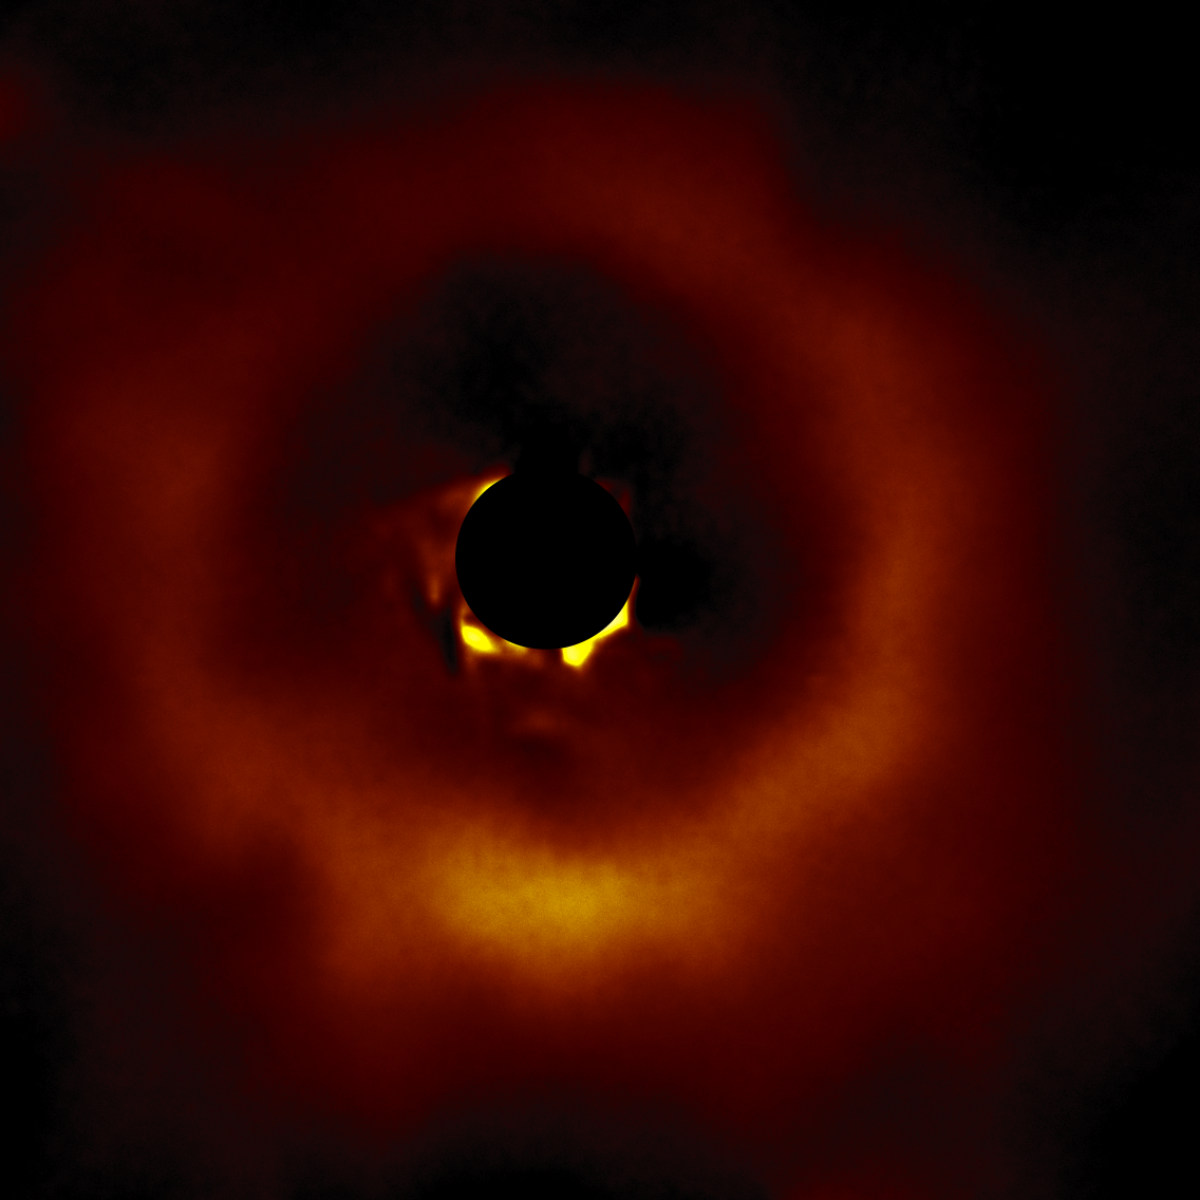

TWA 7

A circumstellar disk around star TWA 7 selected from the larger sample of 26 disks obtained with the Gemini South telescope in Chile using the Gemini Planet Imager (GPI).

Credit: International Gemini Observatory/NOIRLab/NSF/AURA/T. Esposito (UC Berkeley)Image processing: Travis Rector (University of Alaska Anchorage), Mahdi Zamani & Davide de Martin